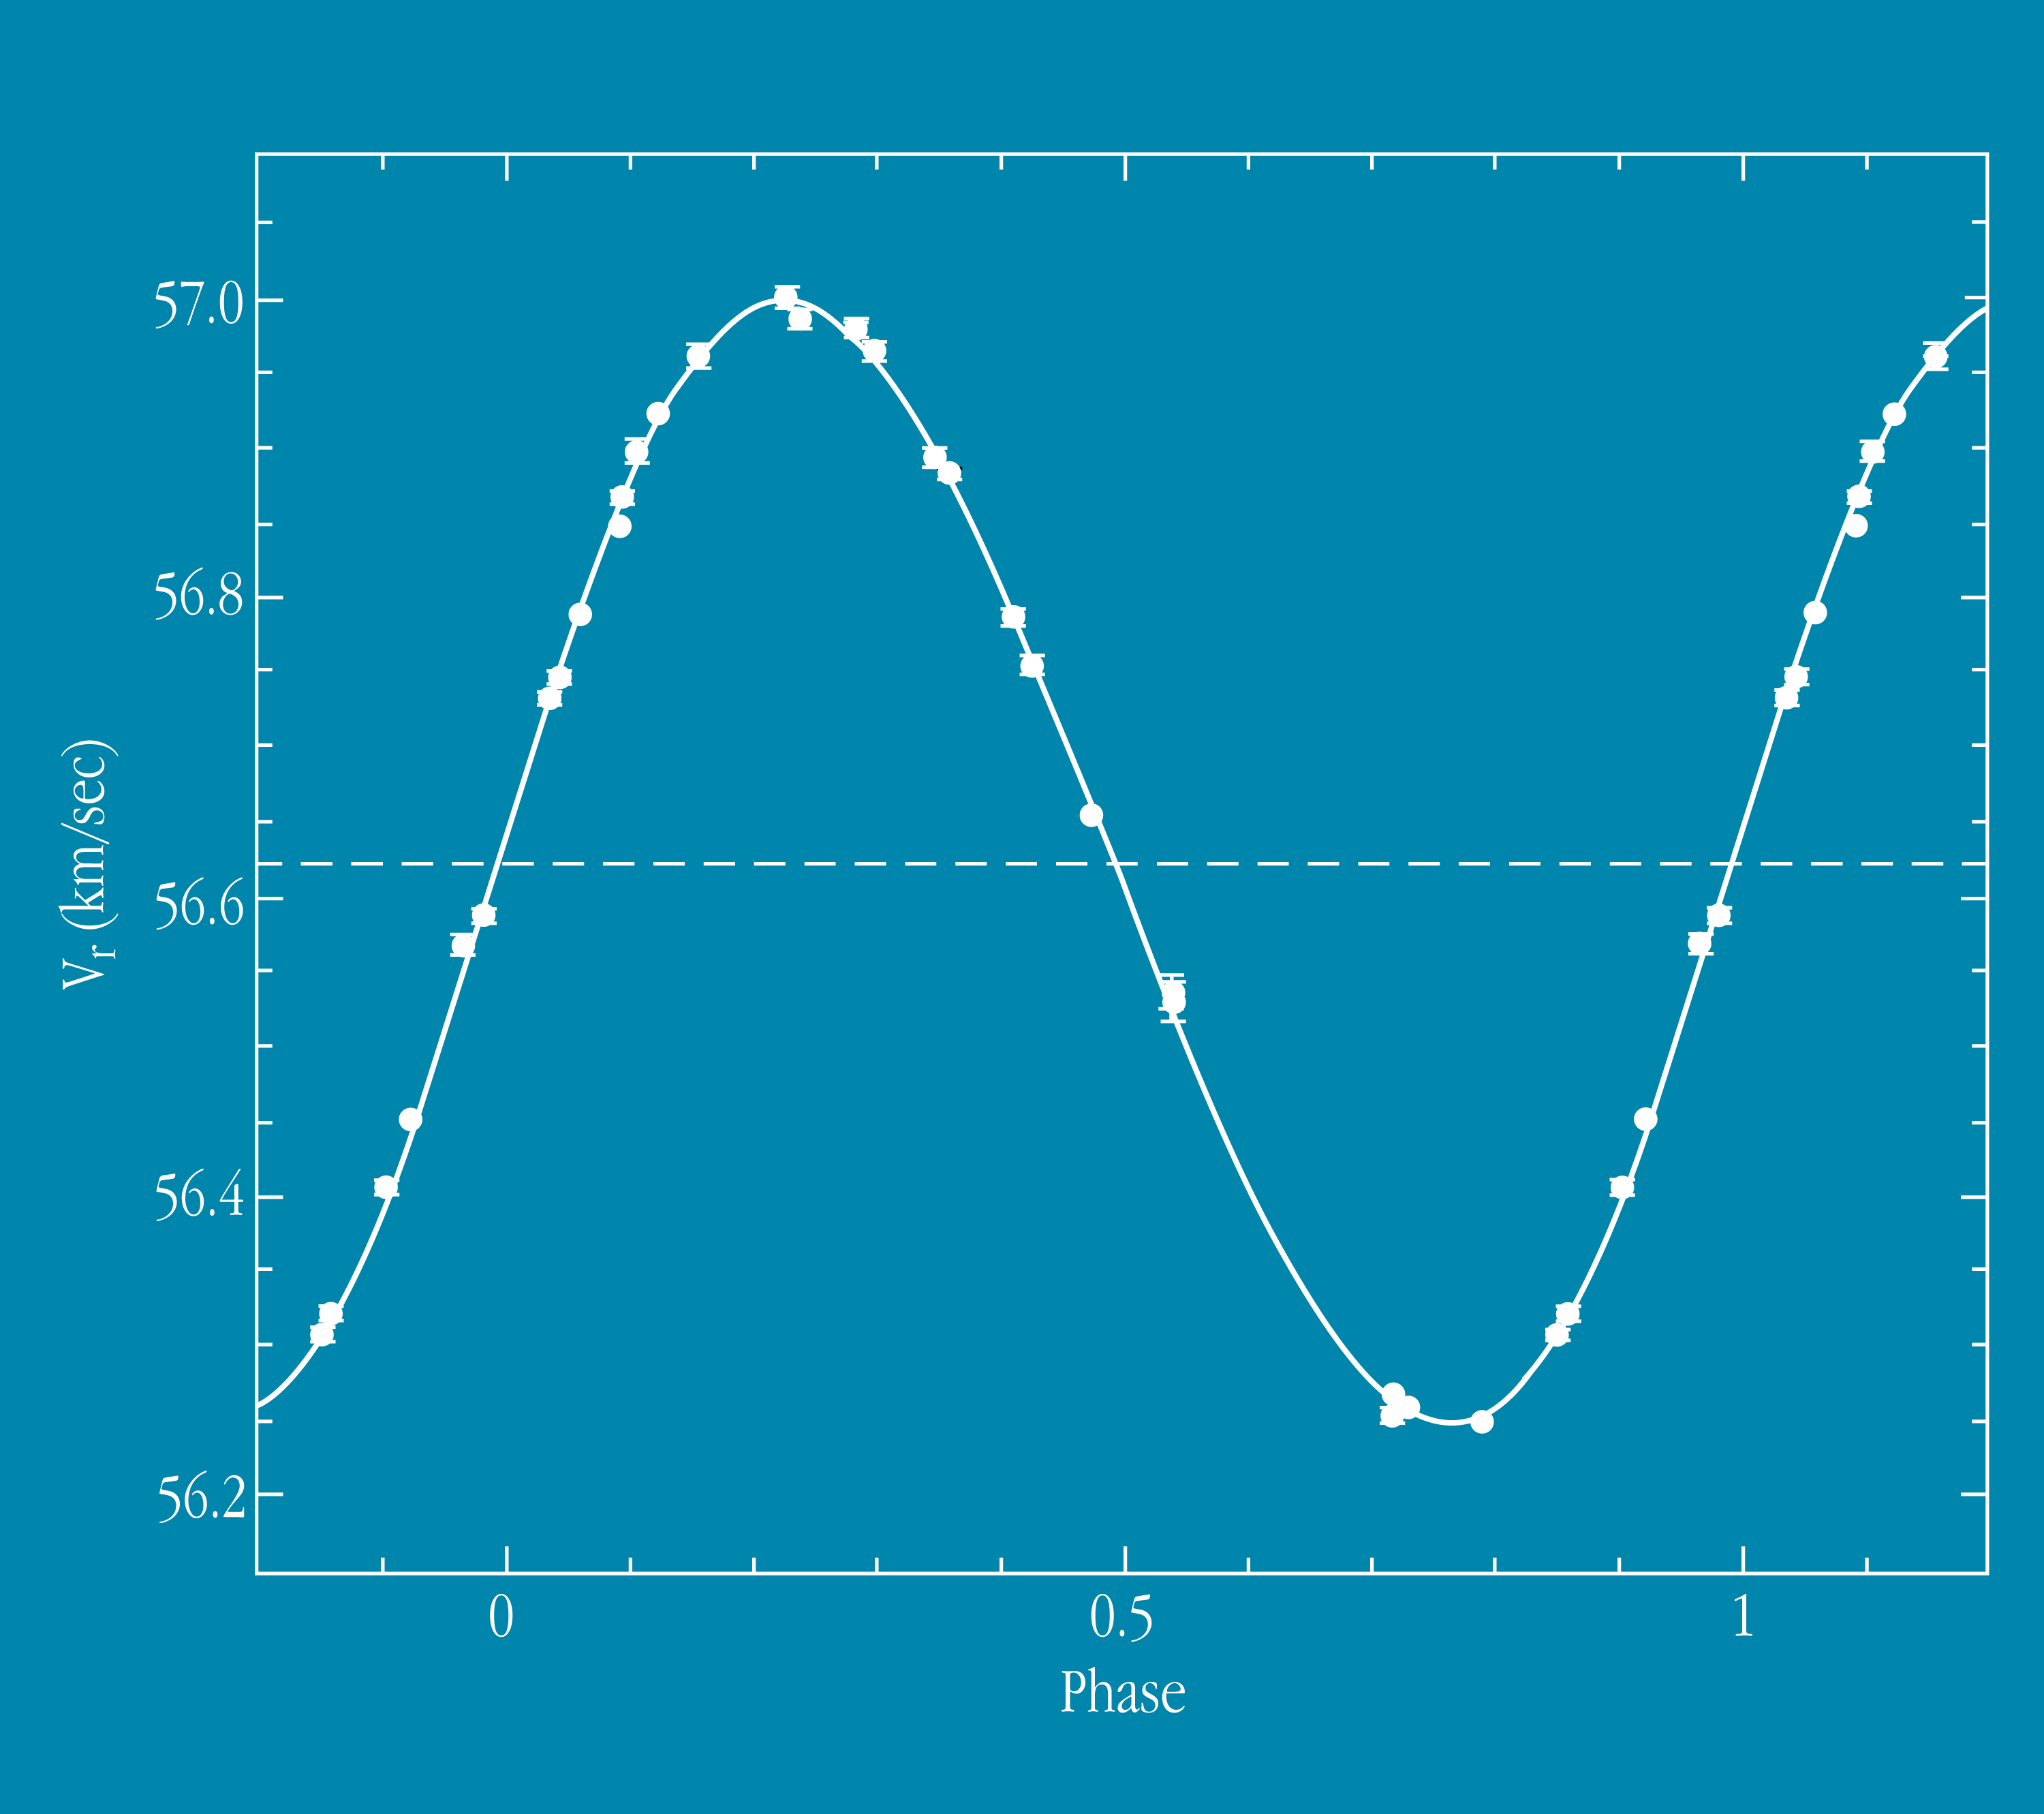

Radial velocity curve of Gliese 86

The image shows the measurements (with error bars) of the radial velocity (V r vrs. orbital phase) of Gliese 86 with the new 1.2-m Swiss telescope and the CORALIE spectrograph at La Silla. They have been "phase-folded" with a period of 15.83 days and the diagramme thus represents one revolution of the planet around the star. The fully drawn line corresponds to the best orbital solution, obtained by least-square fitting a simple two-body model (star + planet) to the data. As can be seen, the agreement is near perfect and the dispersion of the measurements around this line is very small.

Credit: ESO